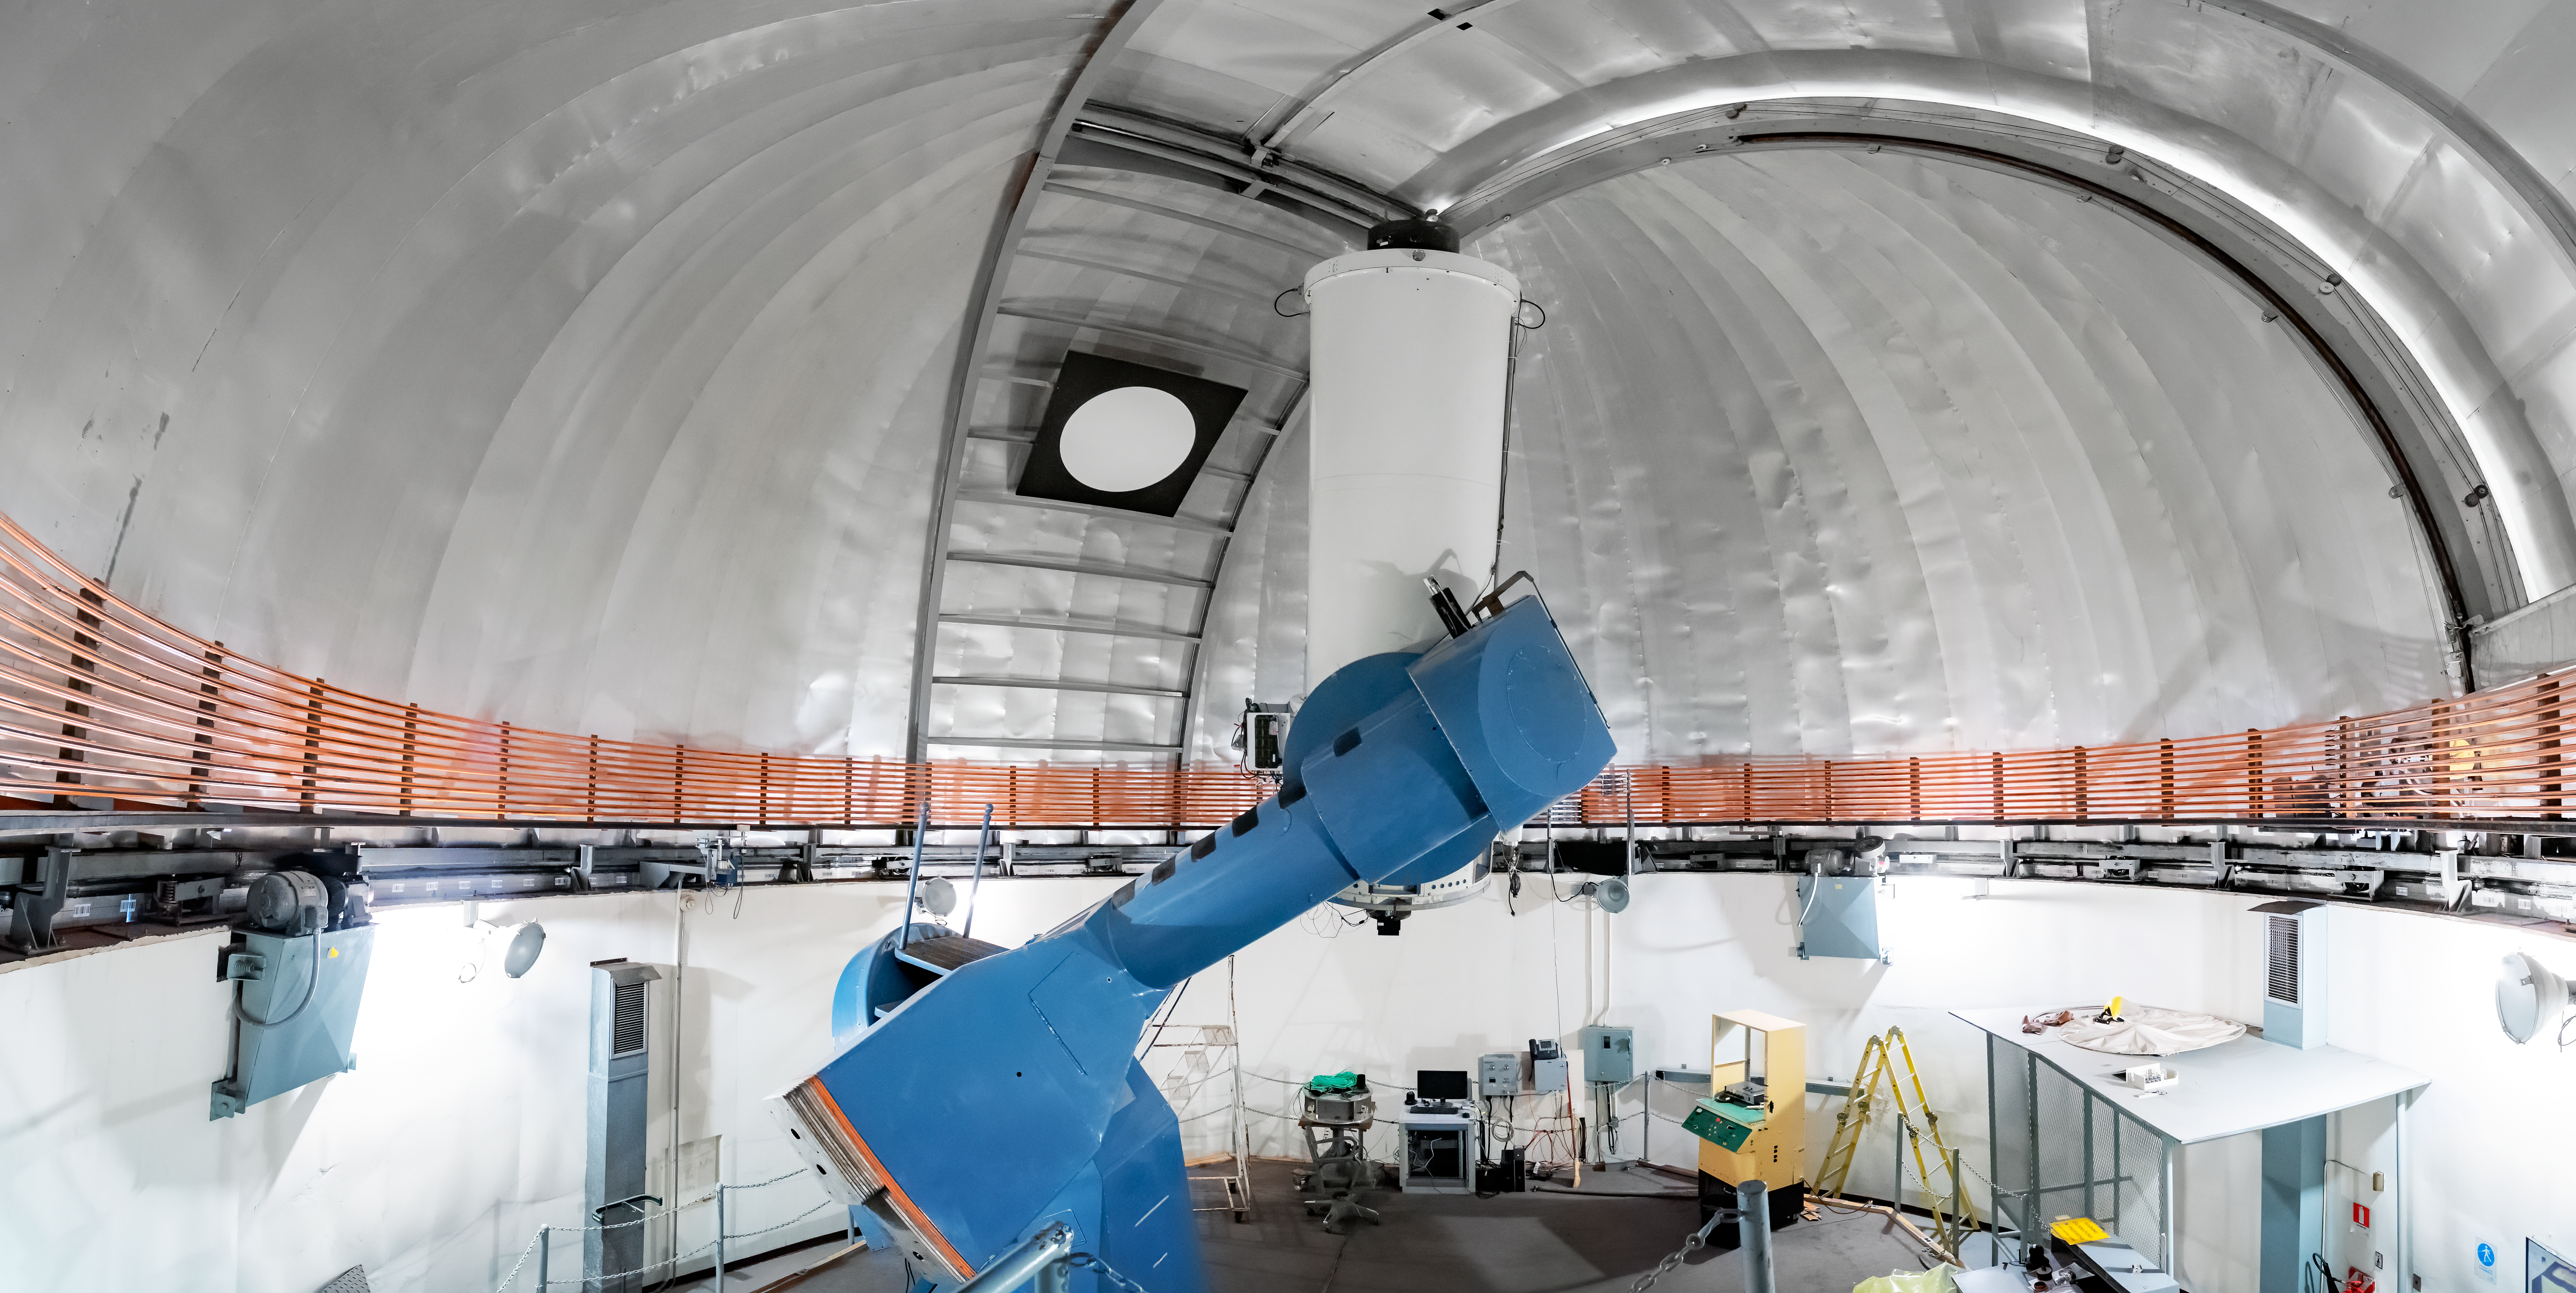

SMARTS 1.0-meter Telescope

This panoramic view shows the SMARTS 1.0-meter Telescope inside its dome at Cerro Tololo Inter-American Observatory in Chile.

Credit: CTIO/NOIRLab/NSF/AURA